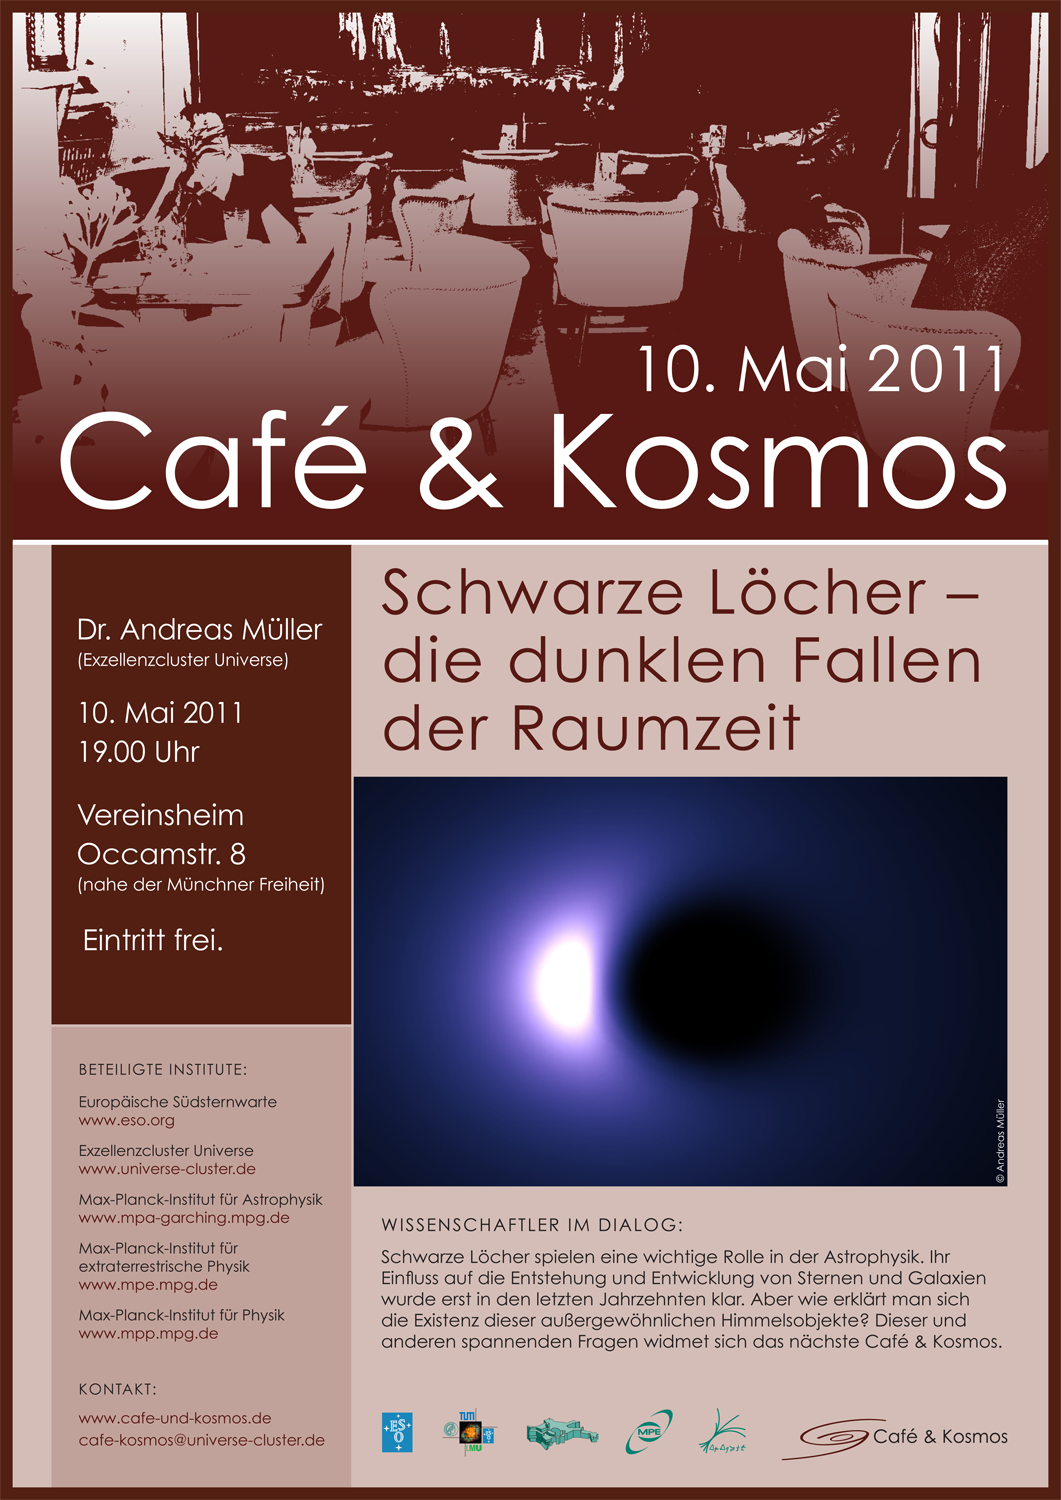

Café & Kosmos 10 May 2011 The dark traps of space-time

Credit: ESO